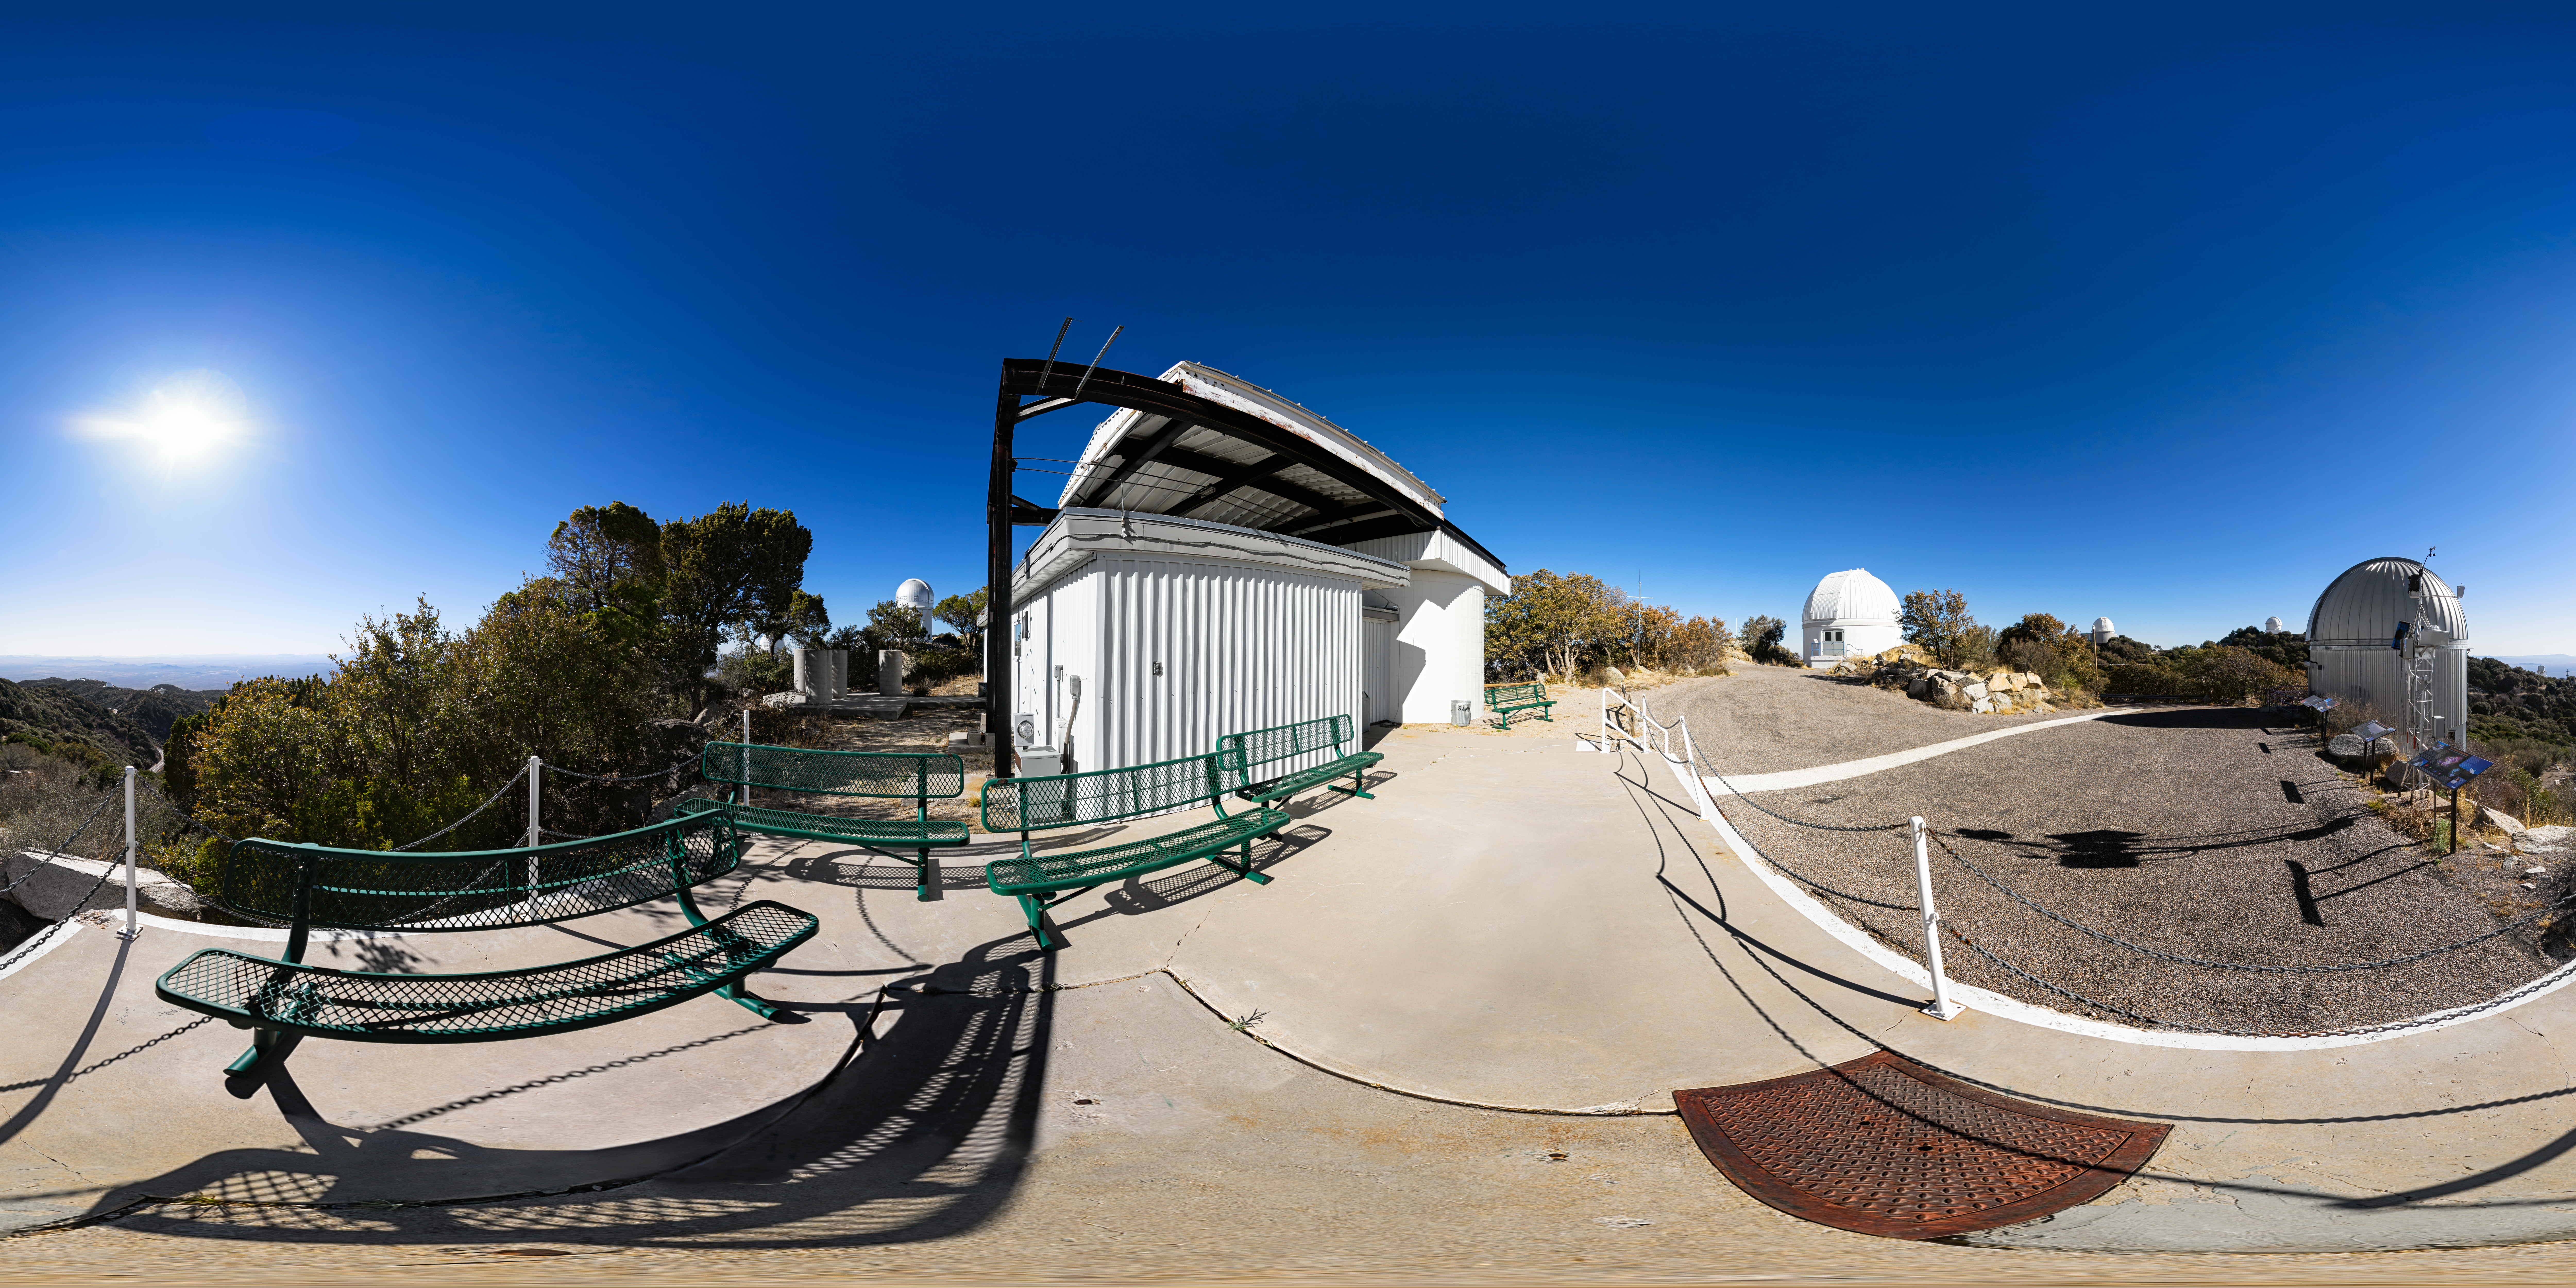

Kitt Peak Visitor Center Roll Off Roof Observatory 360 Panorama

A 360 panorama view of the Kitt Peak Visitor Center Roll Off Roof Observatory, SARA Kitt Peak Telescope and Burrell Schmidt Telescope at Kitt Peak National Observatory (KPNO), a Program of NSF NOIRLab, near Tucson, Arizona.

A fulldome version of this image can be found here.

Credit: KPNO/NOIRLab/NSF/AURA/P. Horálek